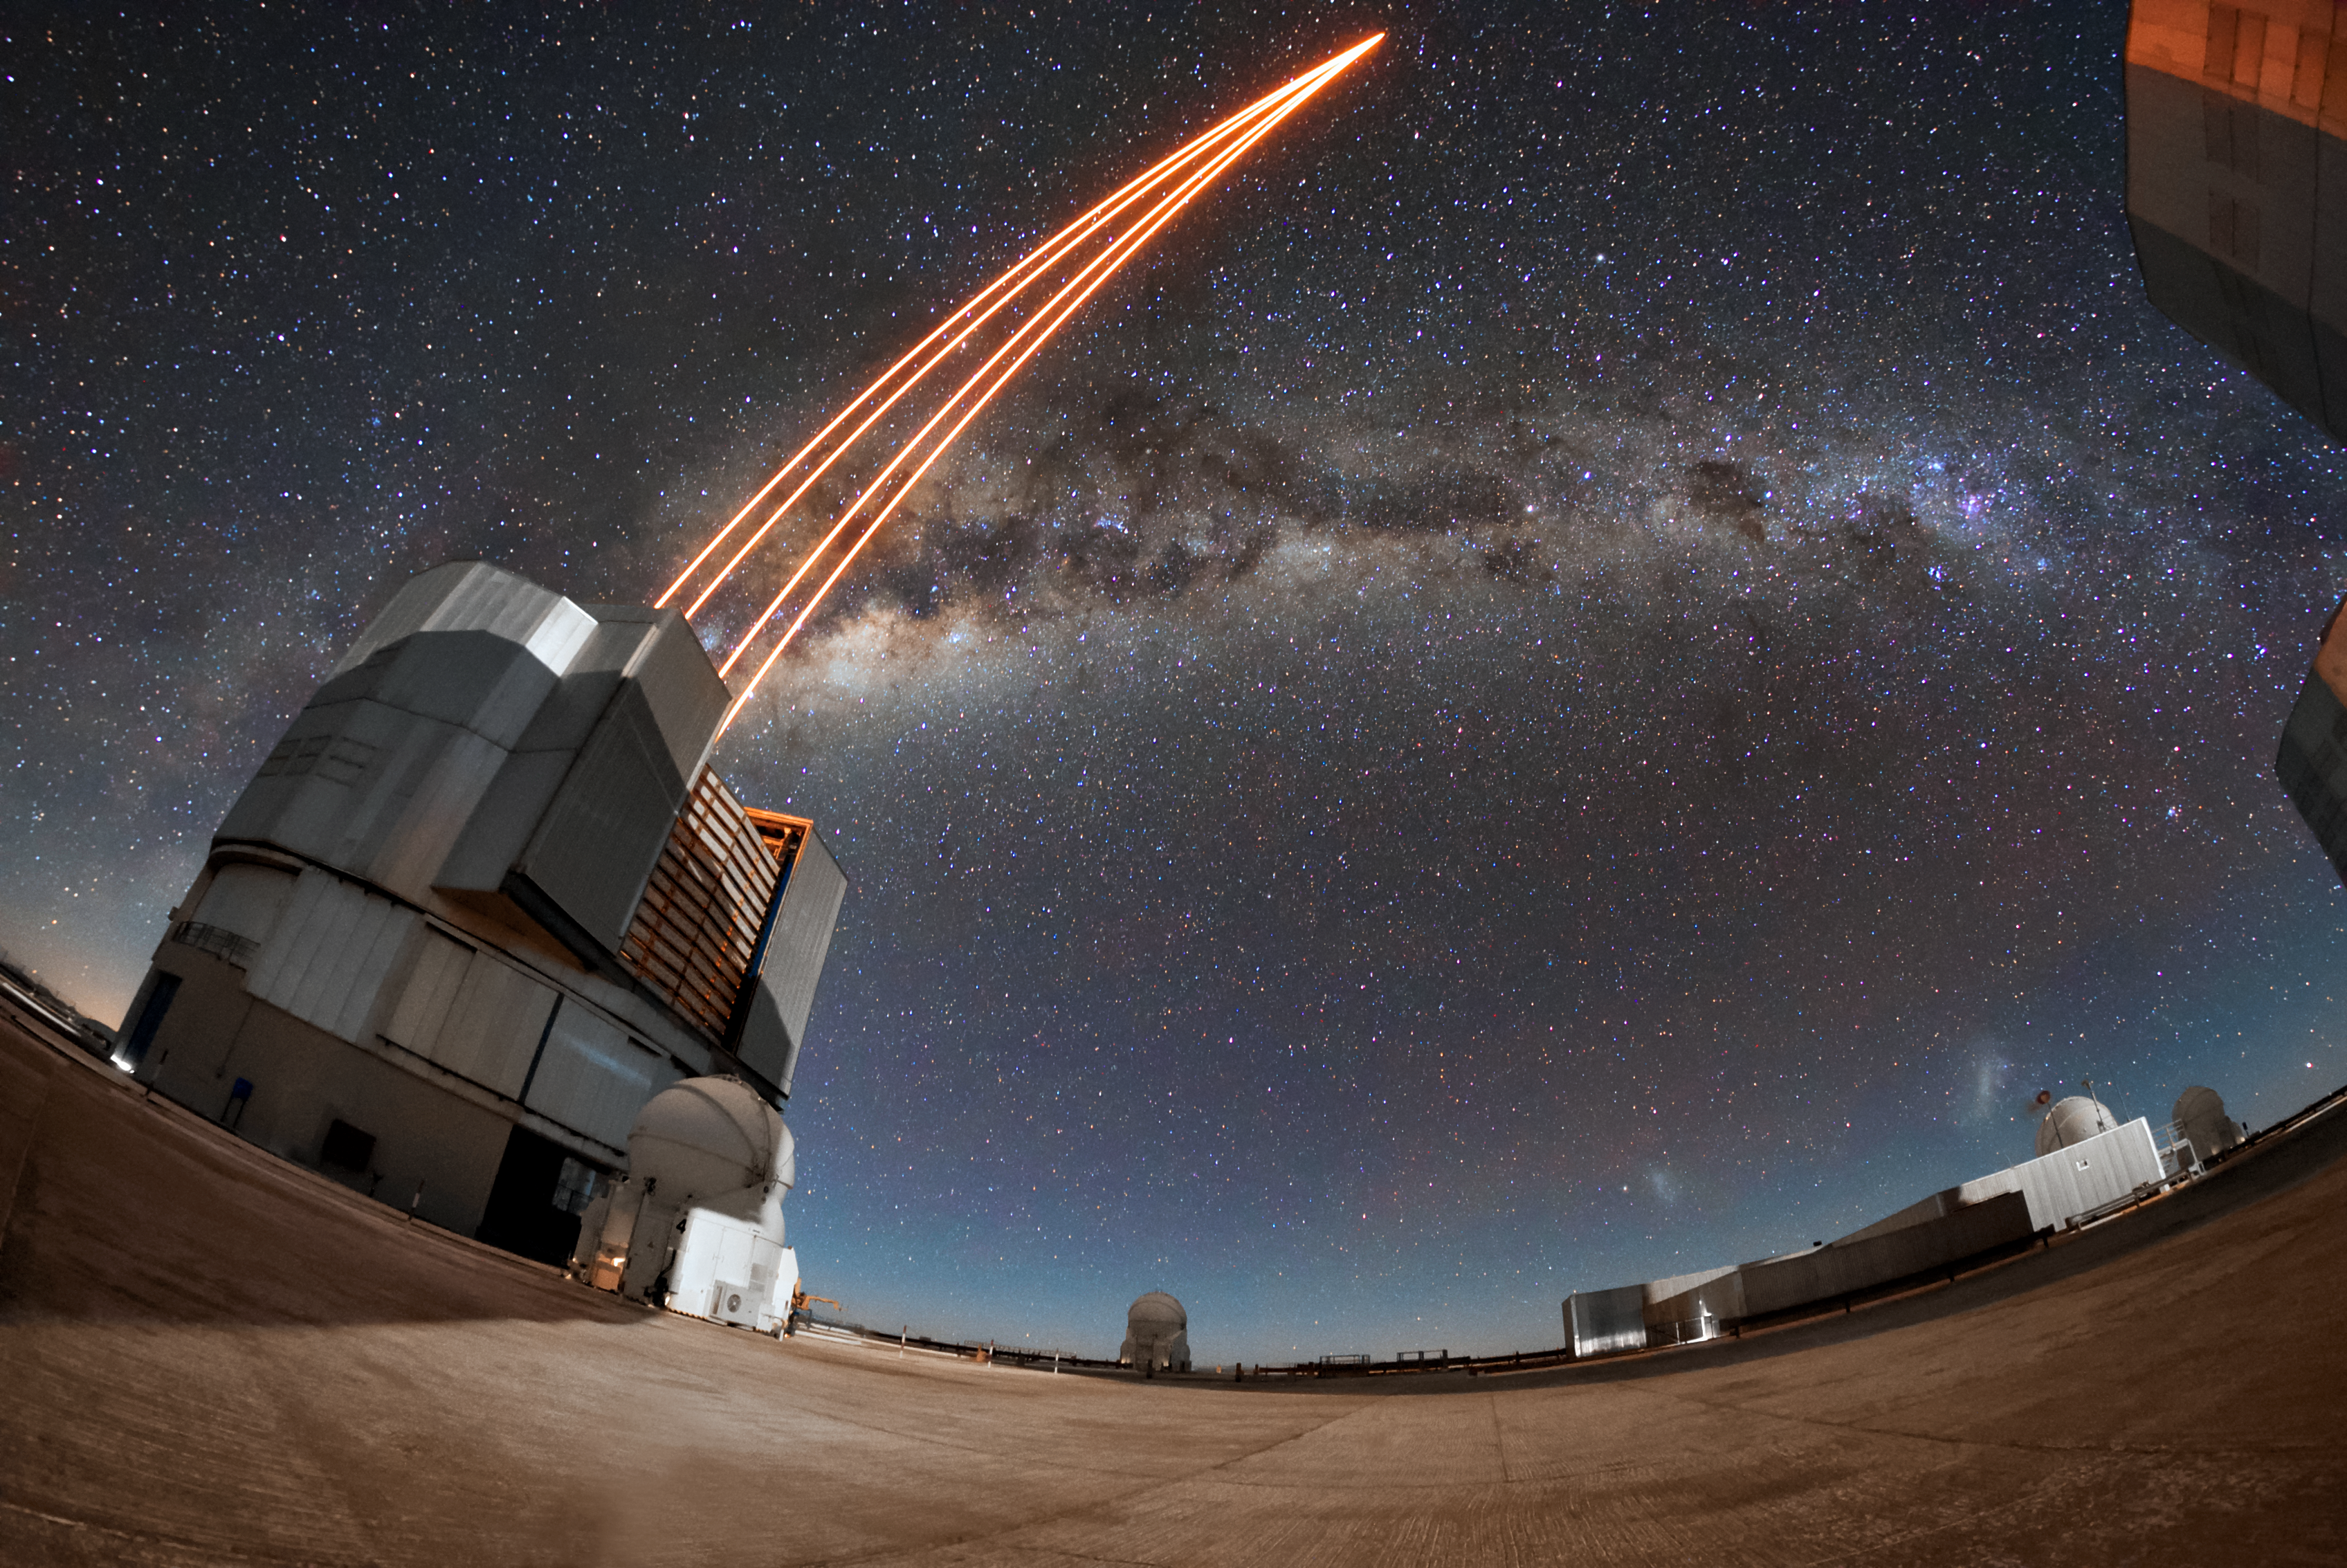

Reach for the stars

Unit Telescope 4 (Yepun) of the VLT uses laser light to create an artificial guide star on a night at ESO's Paranal observatory. The laser guide star is part of the adaptive optics system installed at the VLT, state-of-the-art technology that corrects the blurring effects of the Earth's atmosphere to create high-resolution images.

Credit: ESO/Daniele Gasparri (www.astroatacama.com)